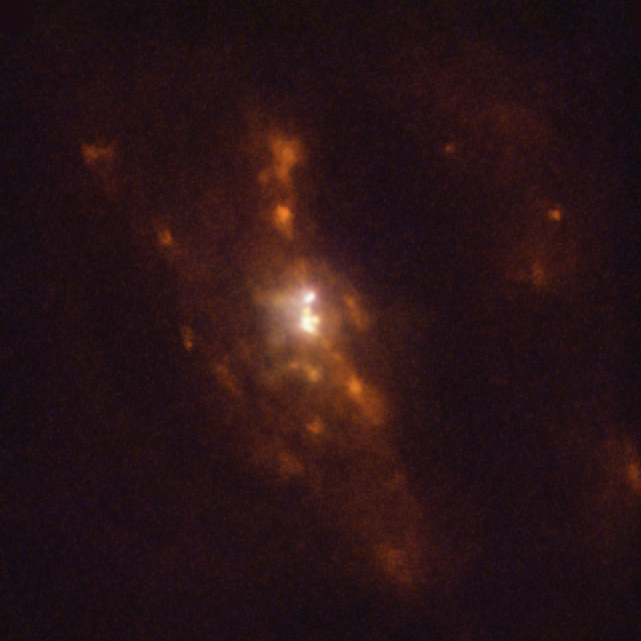

Closest pair of supermassive black holes as seen by MUSE

In this Picture of the Week we peer closer into the galaxy UGC 4211, where astronomers have discovered two supermassive black holes on the verge of merging, separated by just 750 lightyears — the closest to have been found to date and less than half of the previous record. They used ESO’s Very Large Telescope (VLT), the Atacama Large Millimeter/submillimeter Array (ALMA), of which ESO is a partner, and other telescopes to detect the bright light produced as the black holes engulf material in their vicinity.

The image shown here was made using data from the MUSE instrument on ESO’s VLT in Chile. It shows emission from oxygen, nitrogen and hydrogen in blue, green and red respectively. Red indicates areas of star formation, and the bright white central region indicates the presence of two supermassive black holes swallowing material from their surroundings.

Combining data from the VLT, ALMA and other telescopes, a team led by Michael Koss at Eureka Scientific in the US could identify these two black holes and study them in detail. These black holes likely found each other when their host galaxies collided and merged. Observing this system will help improve our understanding of how galaxies and their supermassive black holes grow as they merge.

Alternative versions of this image

Side-by-side comparison
Interactive comparison
Stellar image

Credit: ESO/Koss et al.